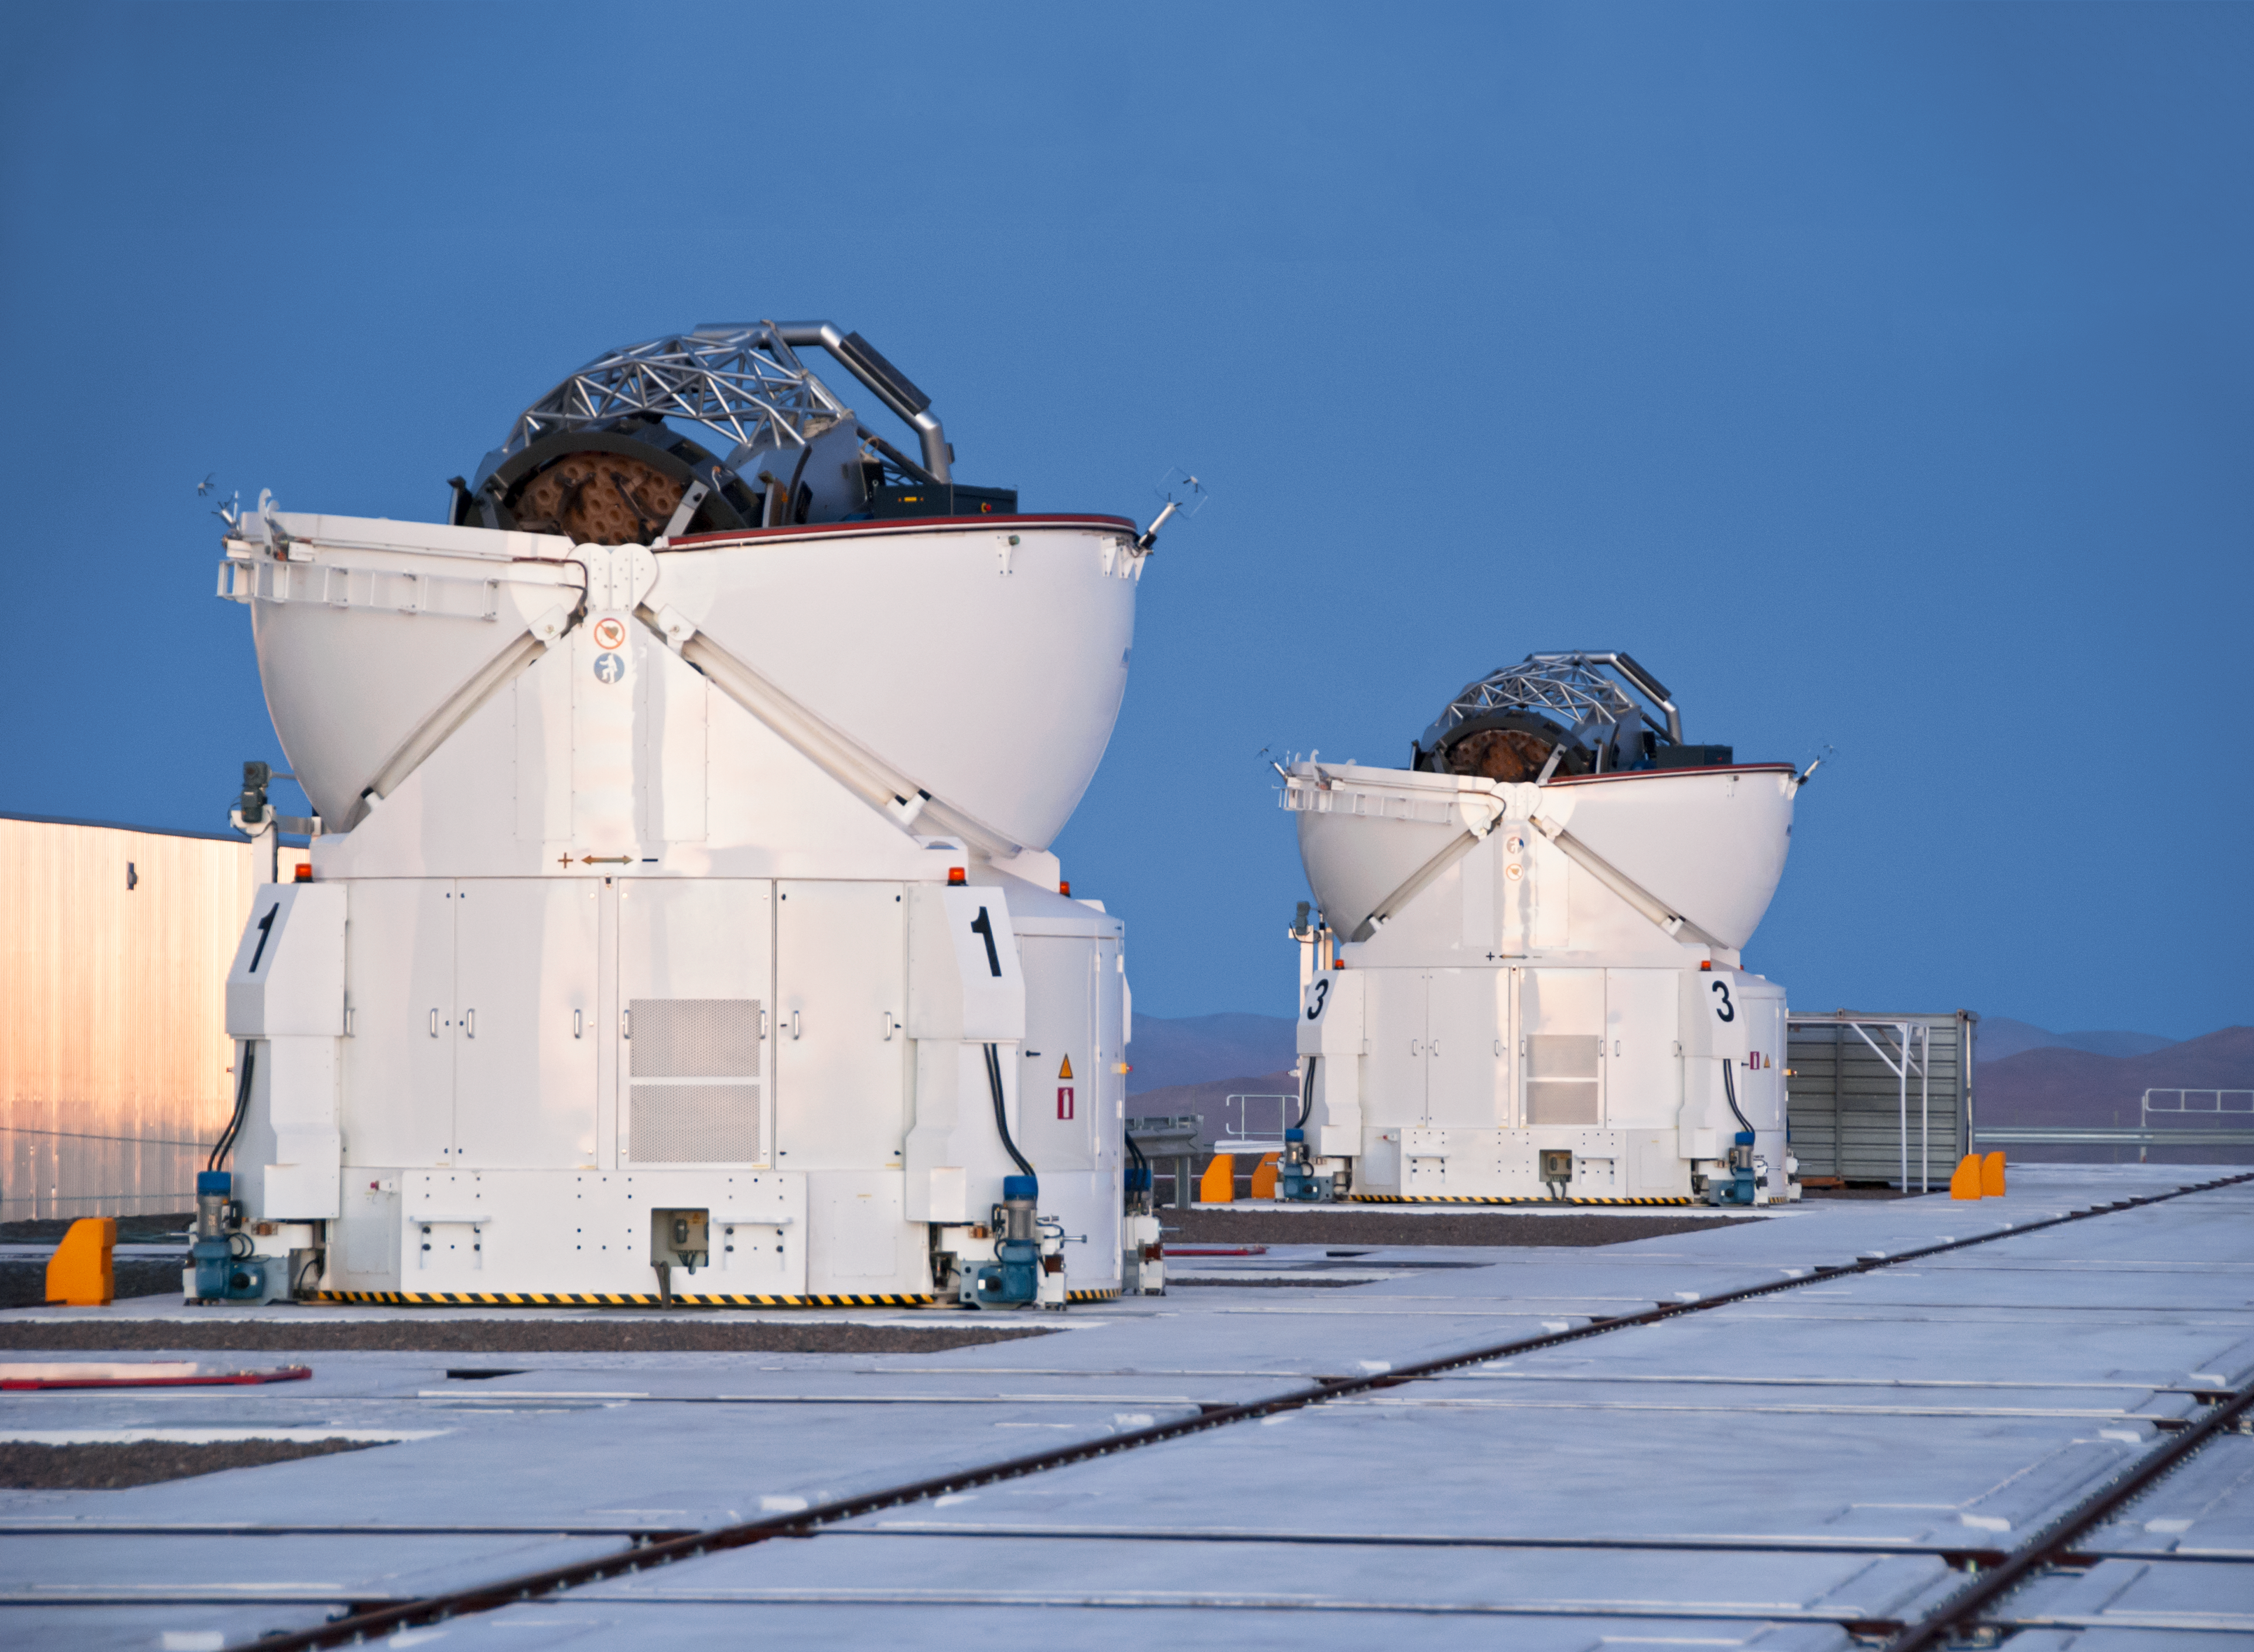

Two Auxiliary Telescopes

The four 1.8-m Auxiliary Telescopes (ATs) at Paranal Observatory were designed for interferometry and therefore essentially dedicated to the VLTI. This image shows two of them.

Credit: ESO/D. Crabtree